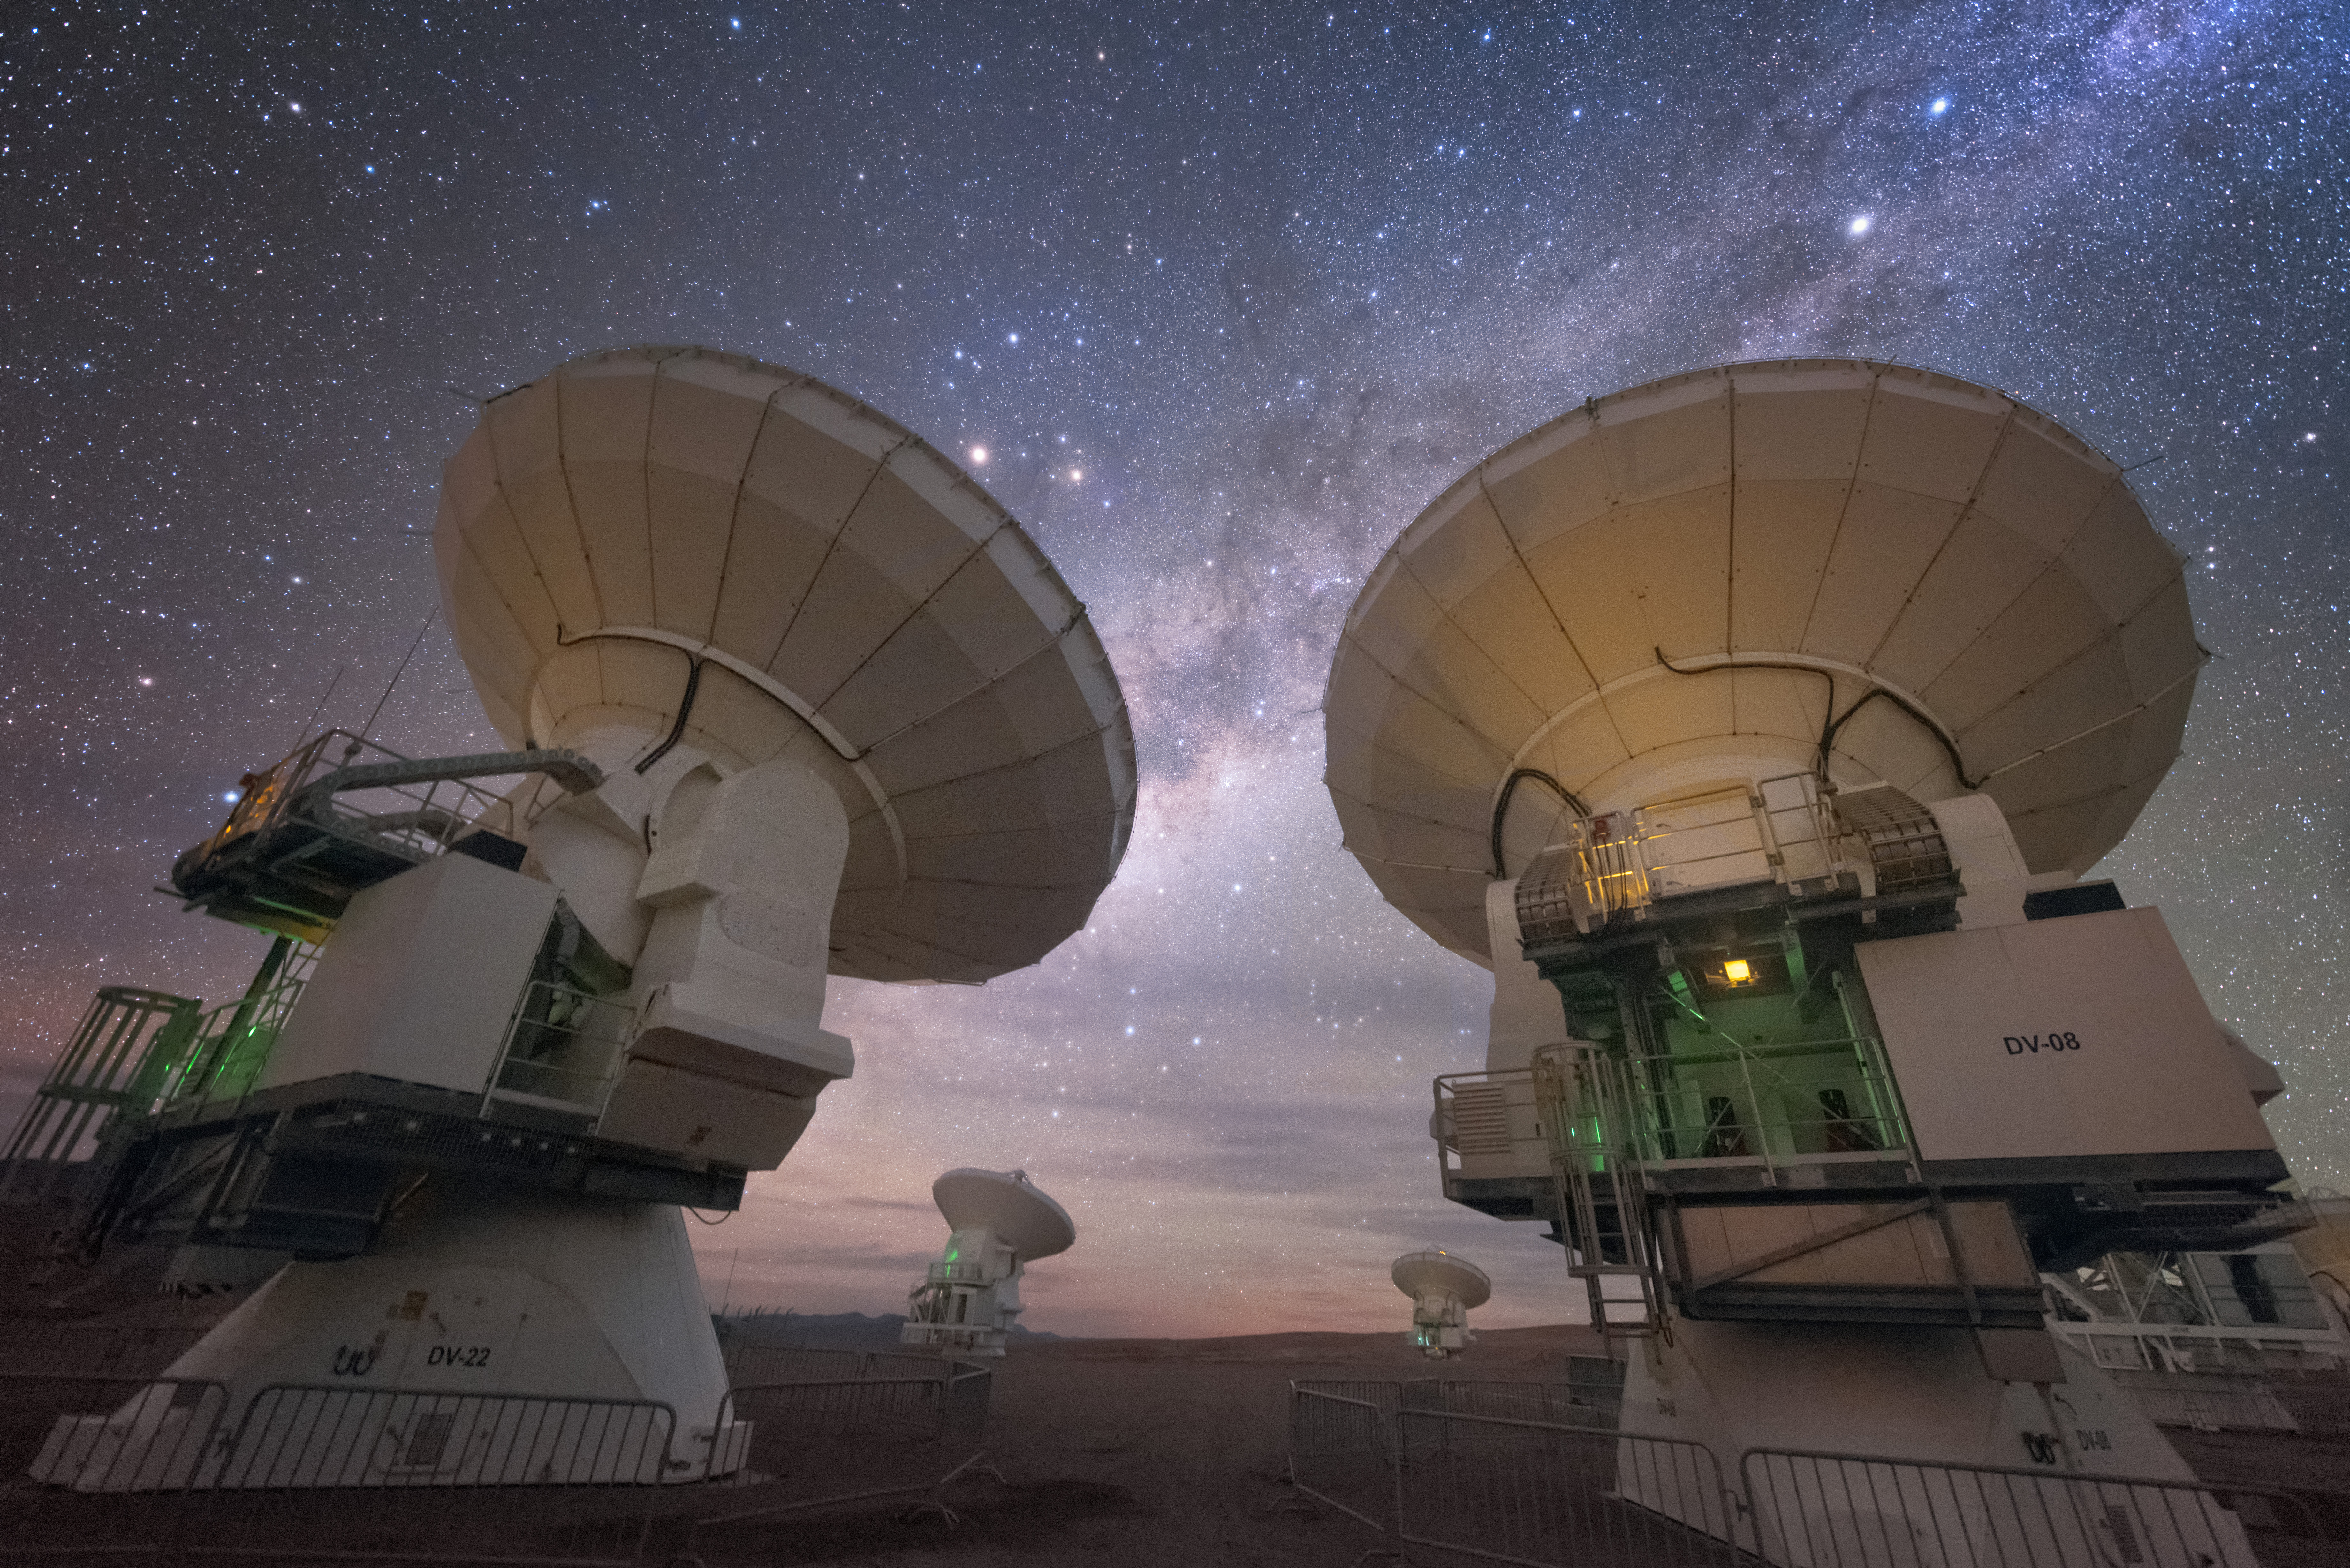

ALMA facing away

In total, 66 separate antennas combine to form ALMA — a pair are shown here, from beneath their dishes. The telescope scours the Universe in the radio range, studying the stunning, varied phenomena it has to offer.

Credit: Y. Beletsky (ESO)